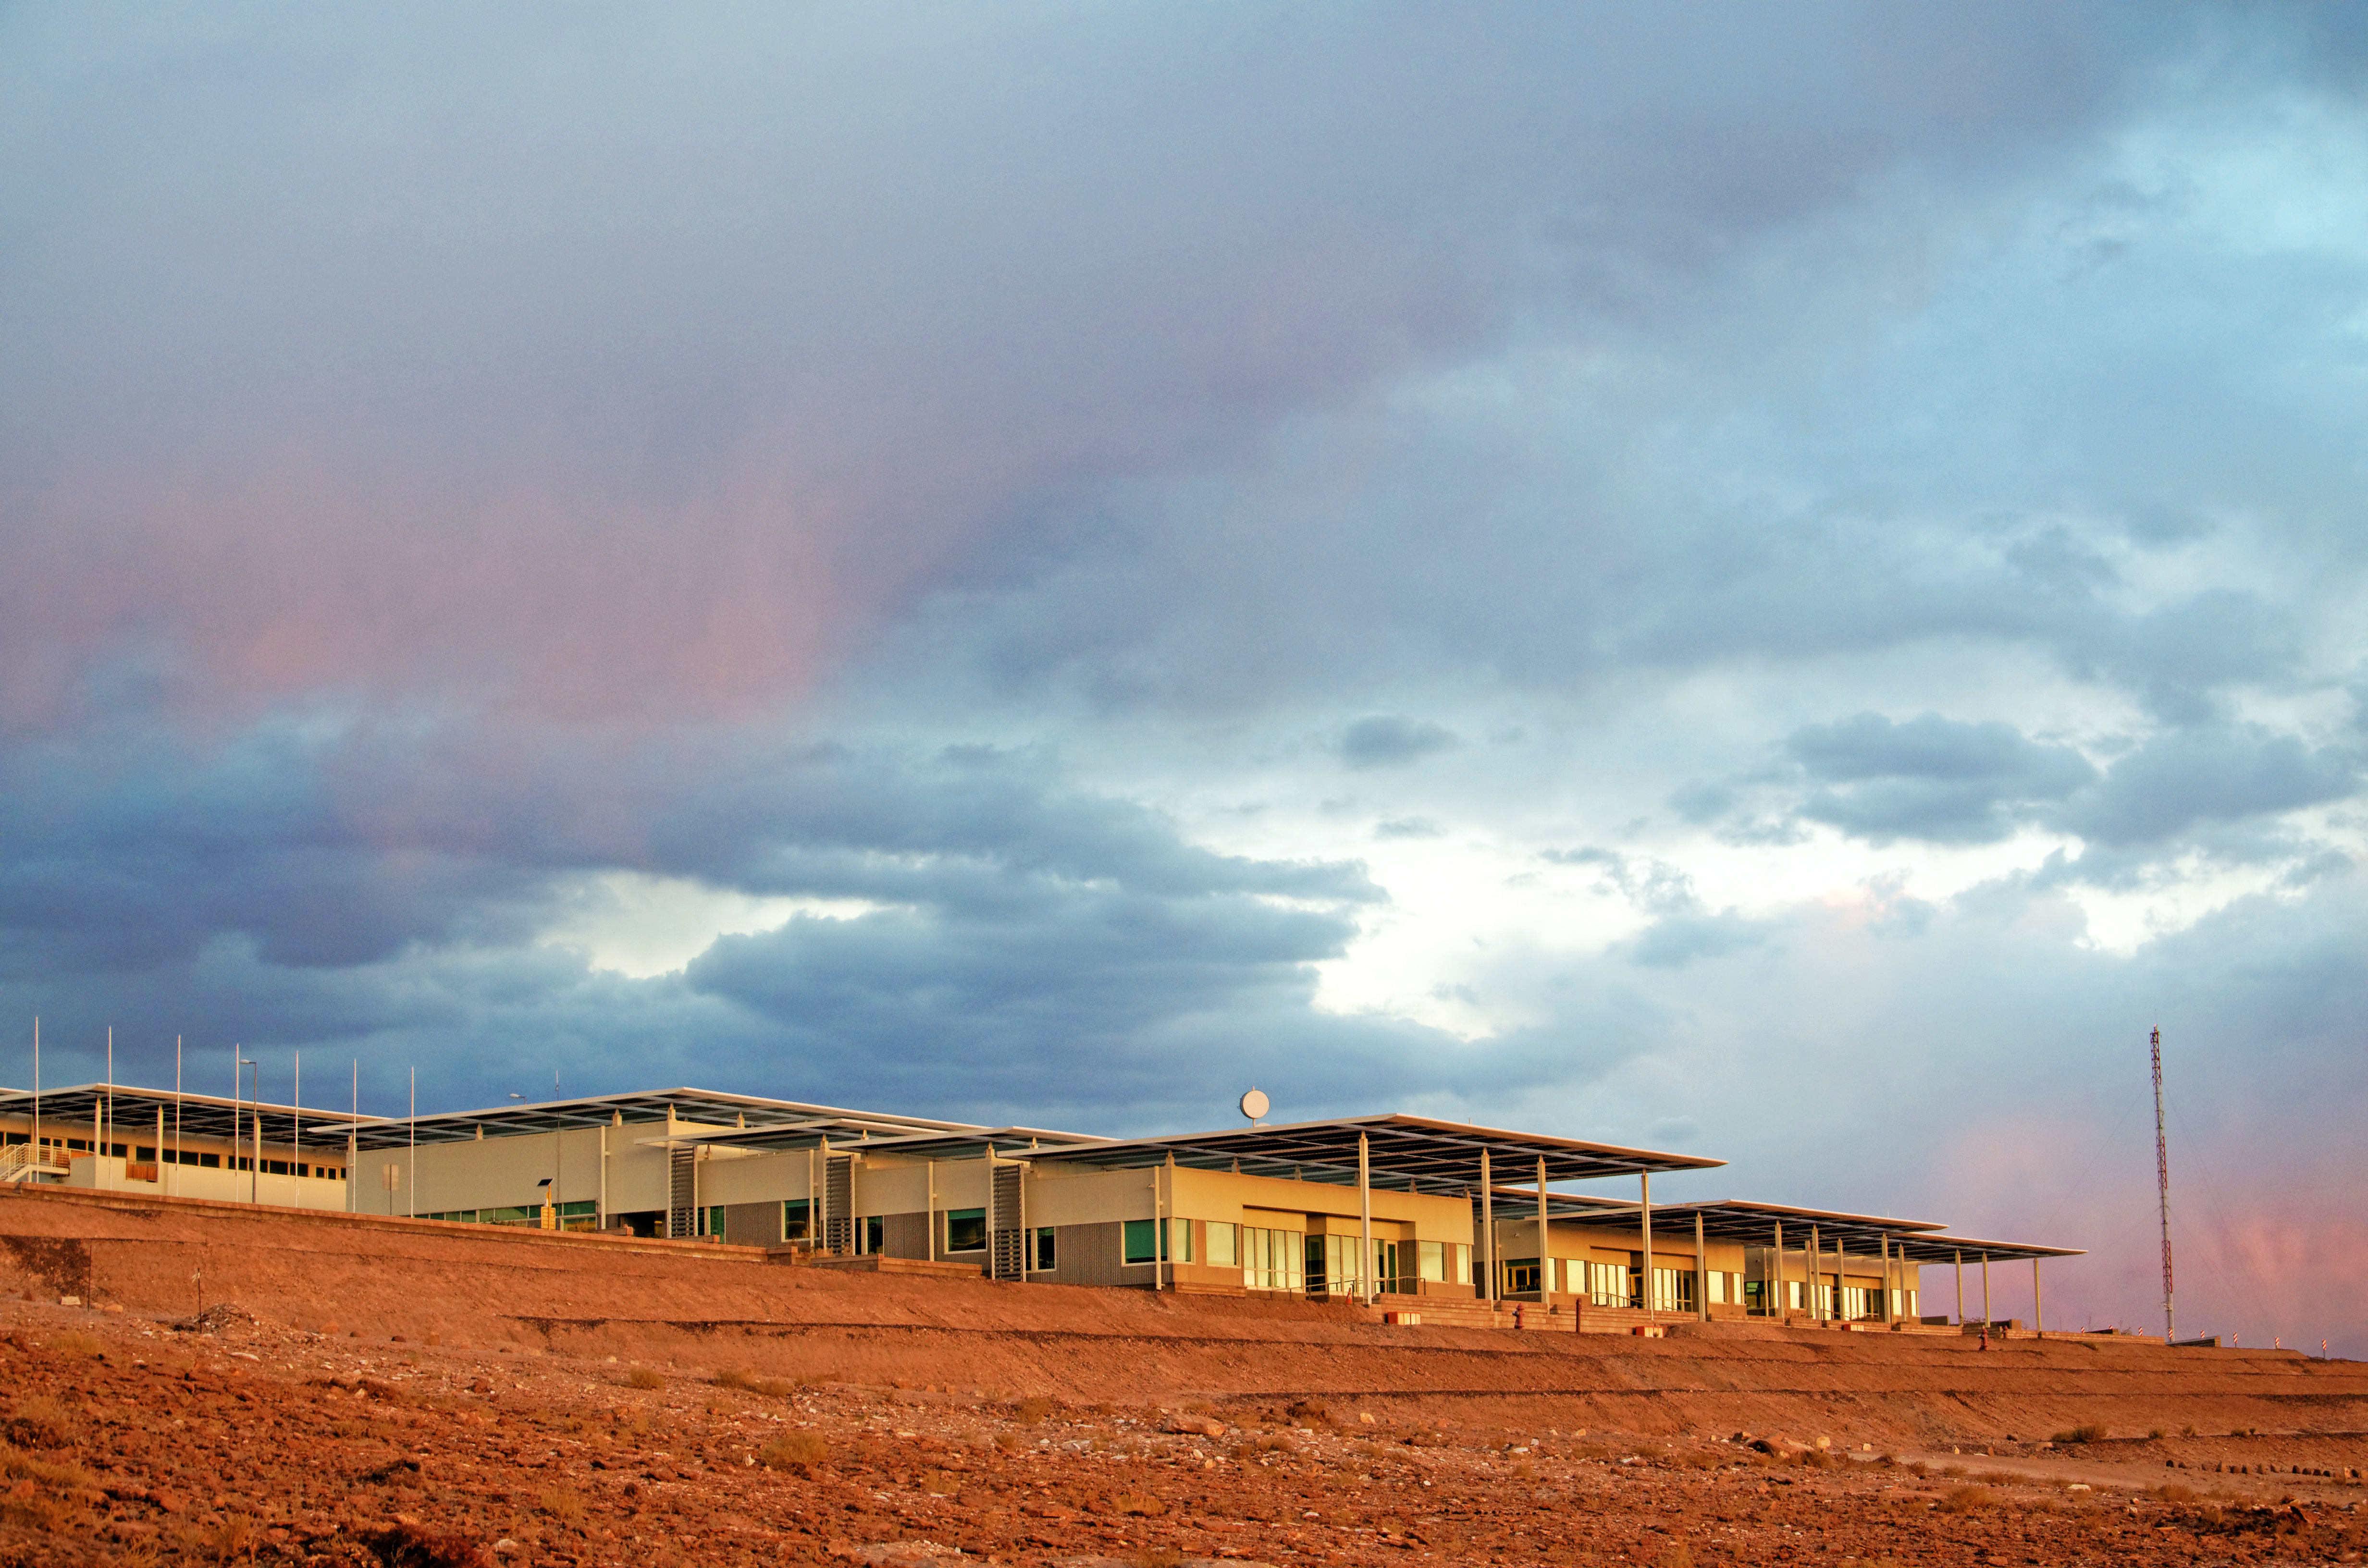

OSF technical building

The Operational Support Facility (OSF) which is and will continue to be, in many aspects, the centre of activities of the ALMA project. The focus of activities will change as ALMA achieves several and quite different objectives of the entire project. Presently it is the area where all ALMA Site contractors and their staff are accommodated. Special camps have been erected and by now can accommodate the maximum required capacity of 500 workers.

Ultimately, the OSF and its Technical Facilities will become the centre of all scientific activities related to the daily operation of the Joint ALMA Observatory. The OSF will be the central location for running the observatory and taking care of all maintenance and operations aspects. During the operations phase of the observatory it will be the workplace of the astronomers and of the teams responsible for maintaining proper functioning of all the telescopes. The quality of all ALMA data will be assessed at the OSF.

Credit: ESO/S. Otarola